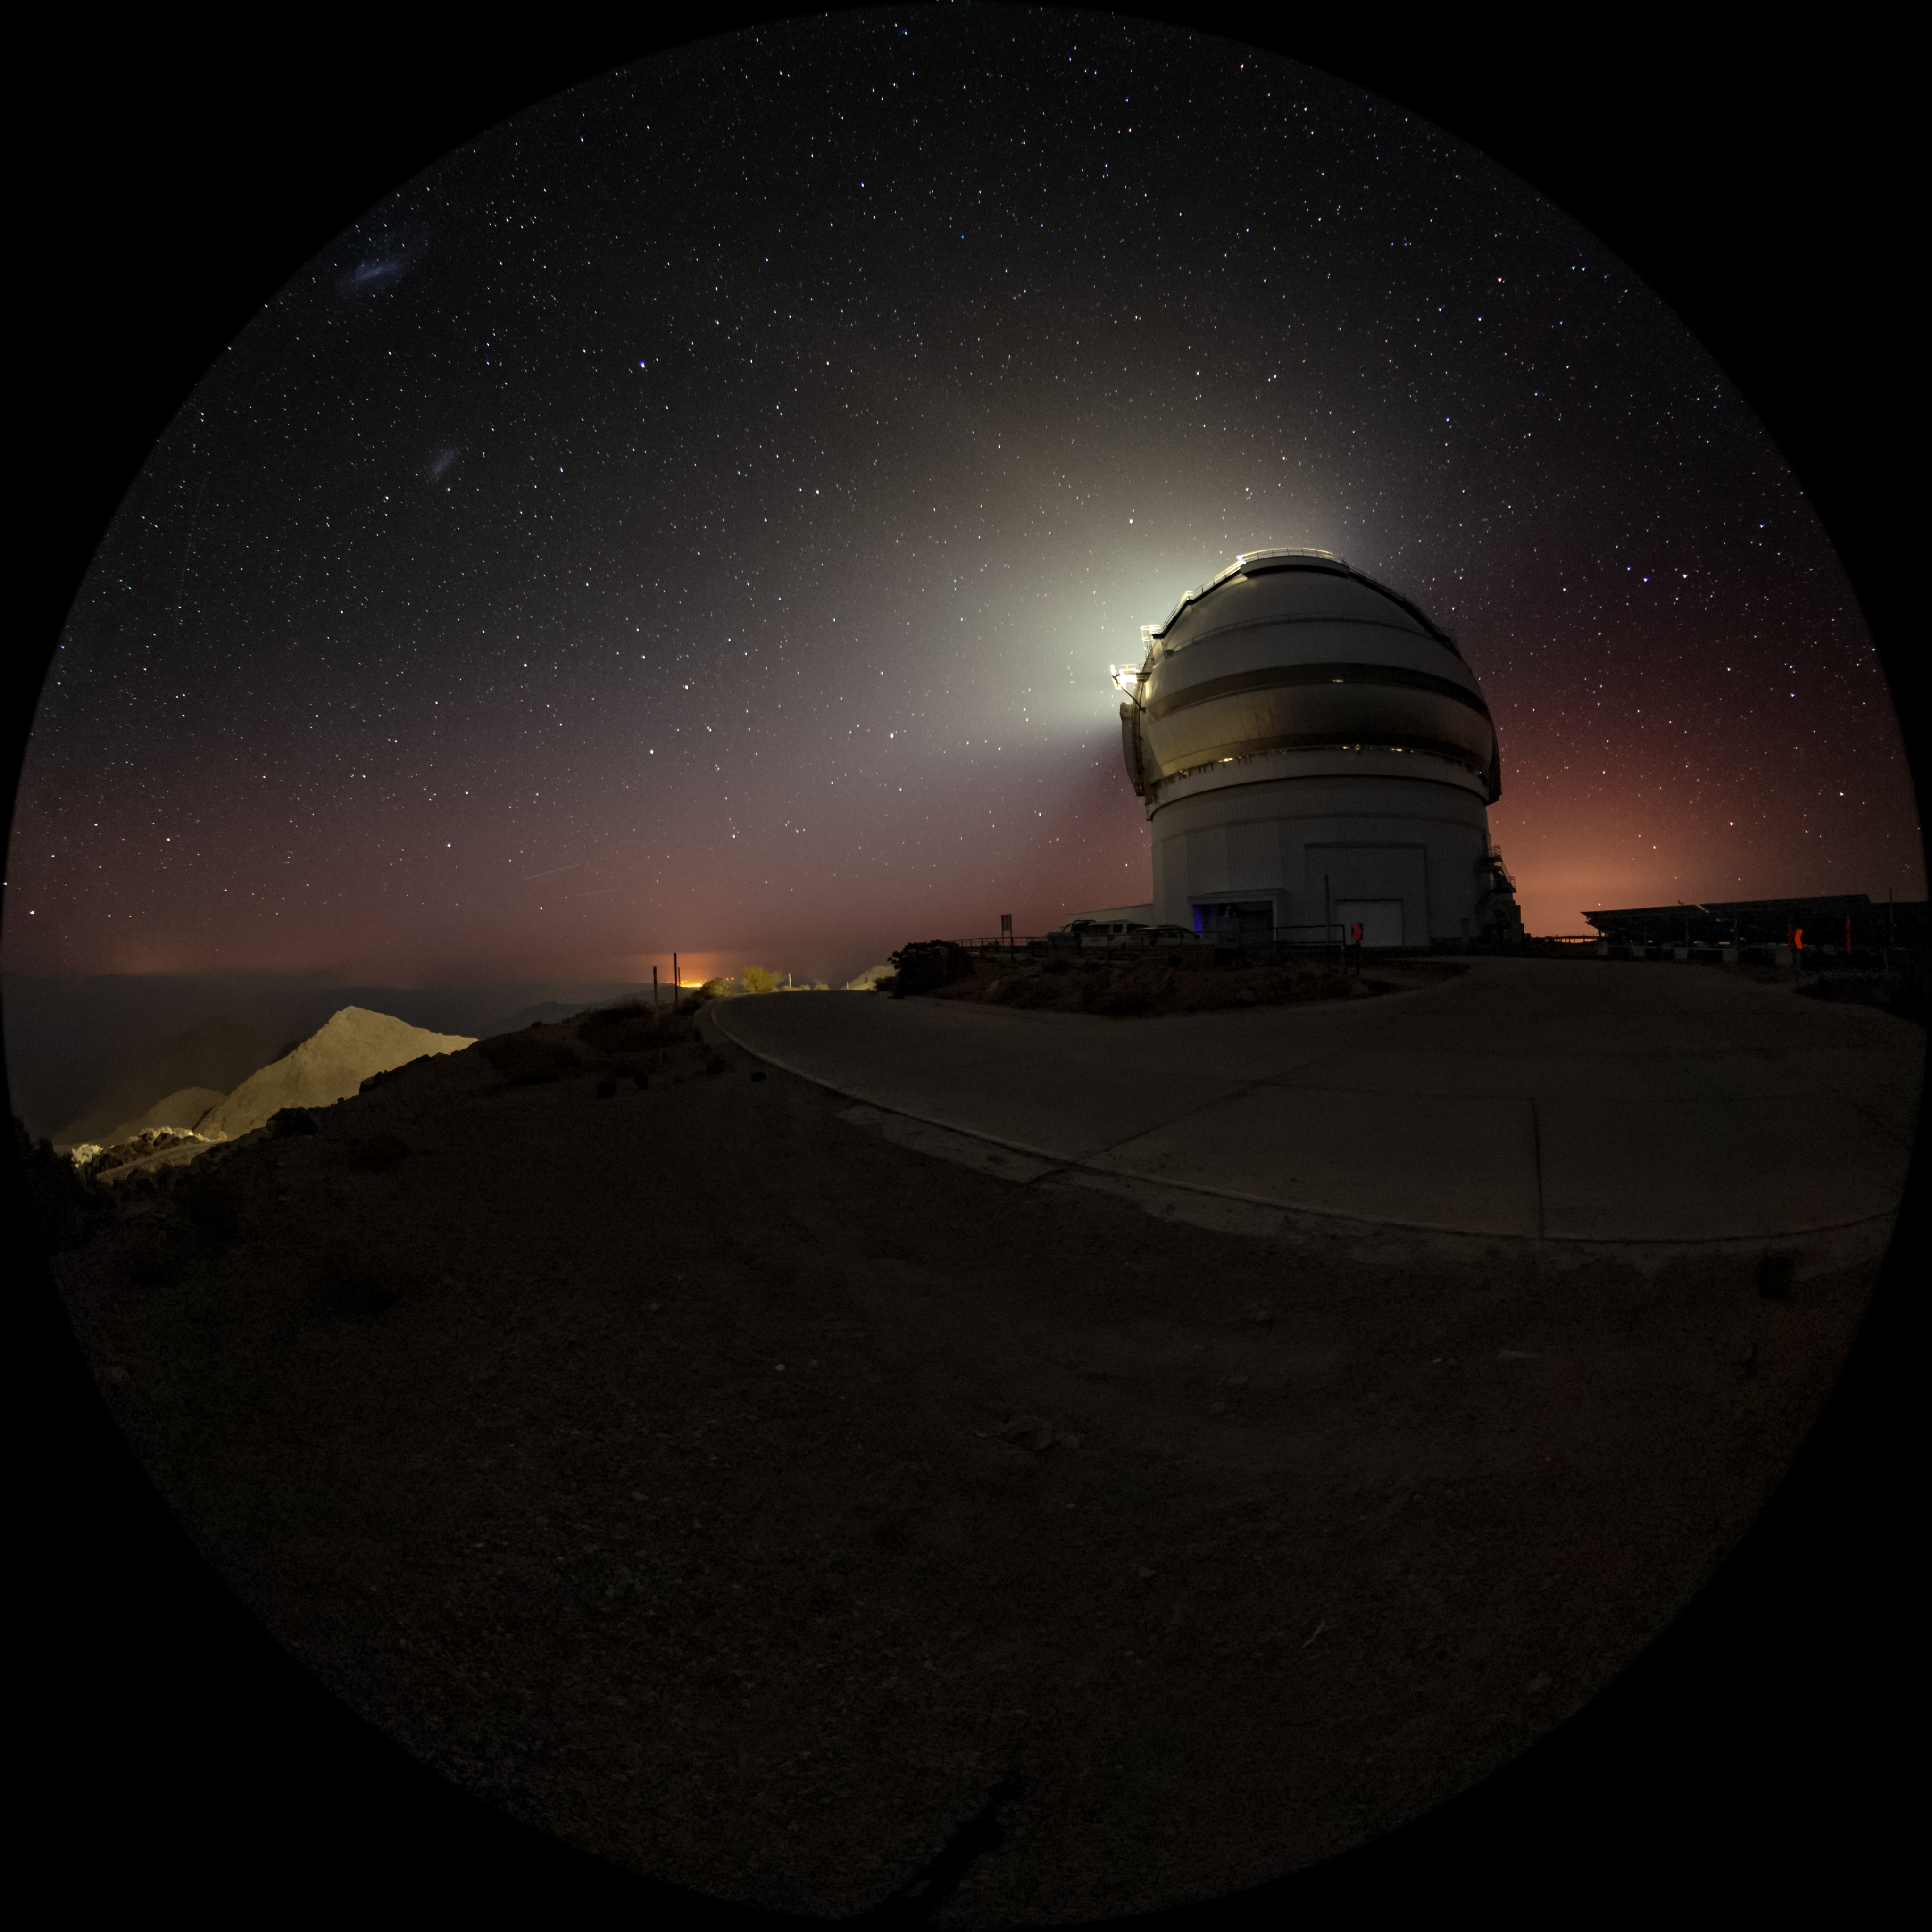

Moonrise over Gemini South

In this image. the bright Moon is eclipsed by the massive dome of the Gemini South telescope, part of the International Gemini Observatory, a program of NSF NOIRLab.

Credit: International Gemini Observatory/NOIRLab/AURA/NSF/M. Paredes